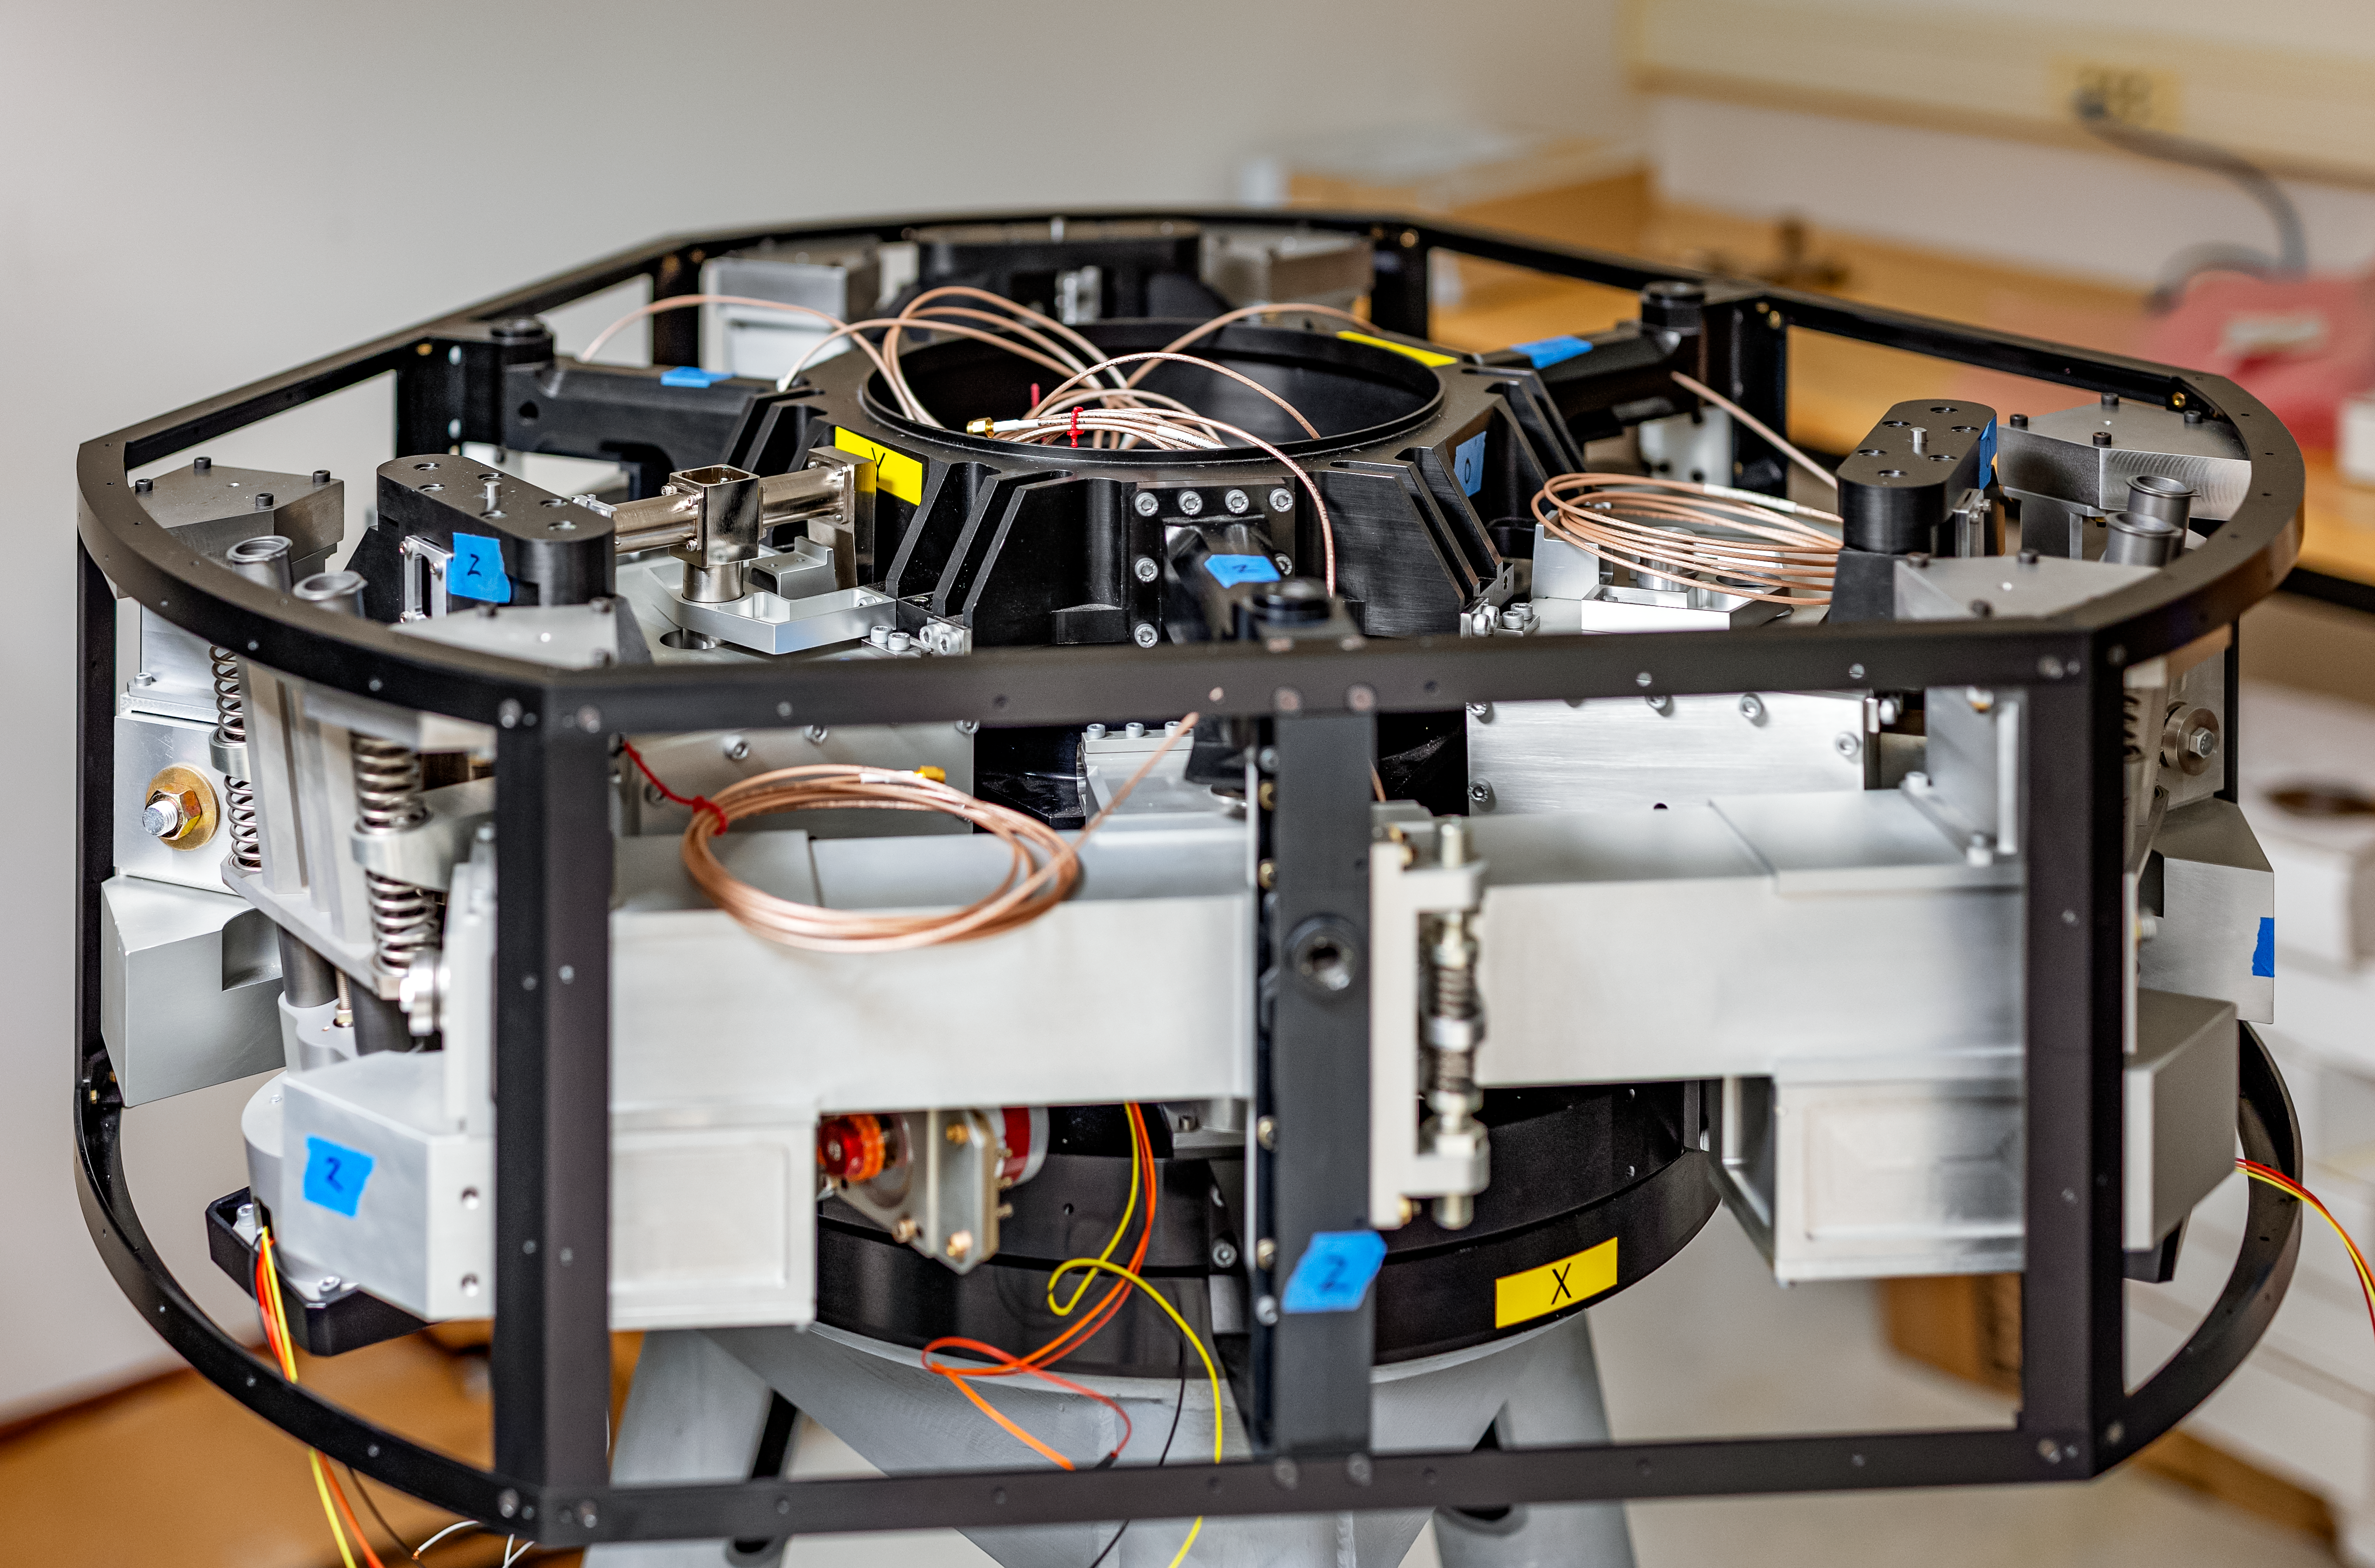

Gemini North M2 Back Up Support

A duplicate of the M2 back up support for Gemini North.

Credit: NOIRLab/AURA/NSF/ T. Slovinský